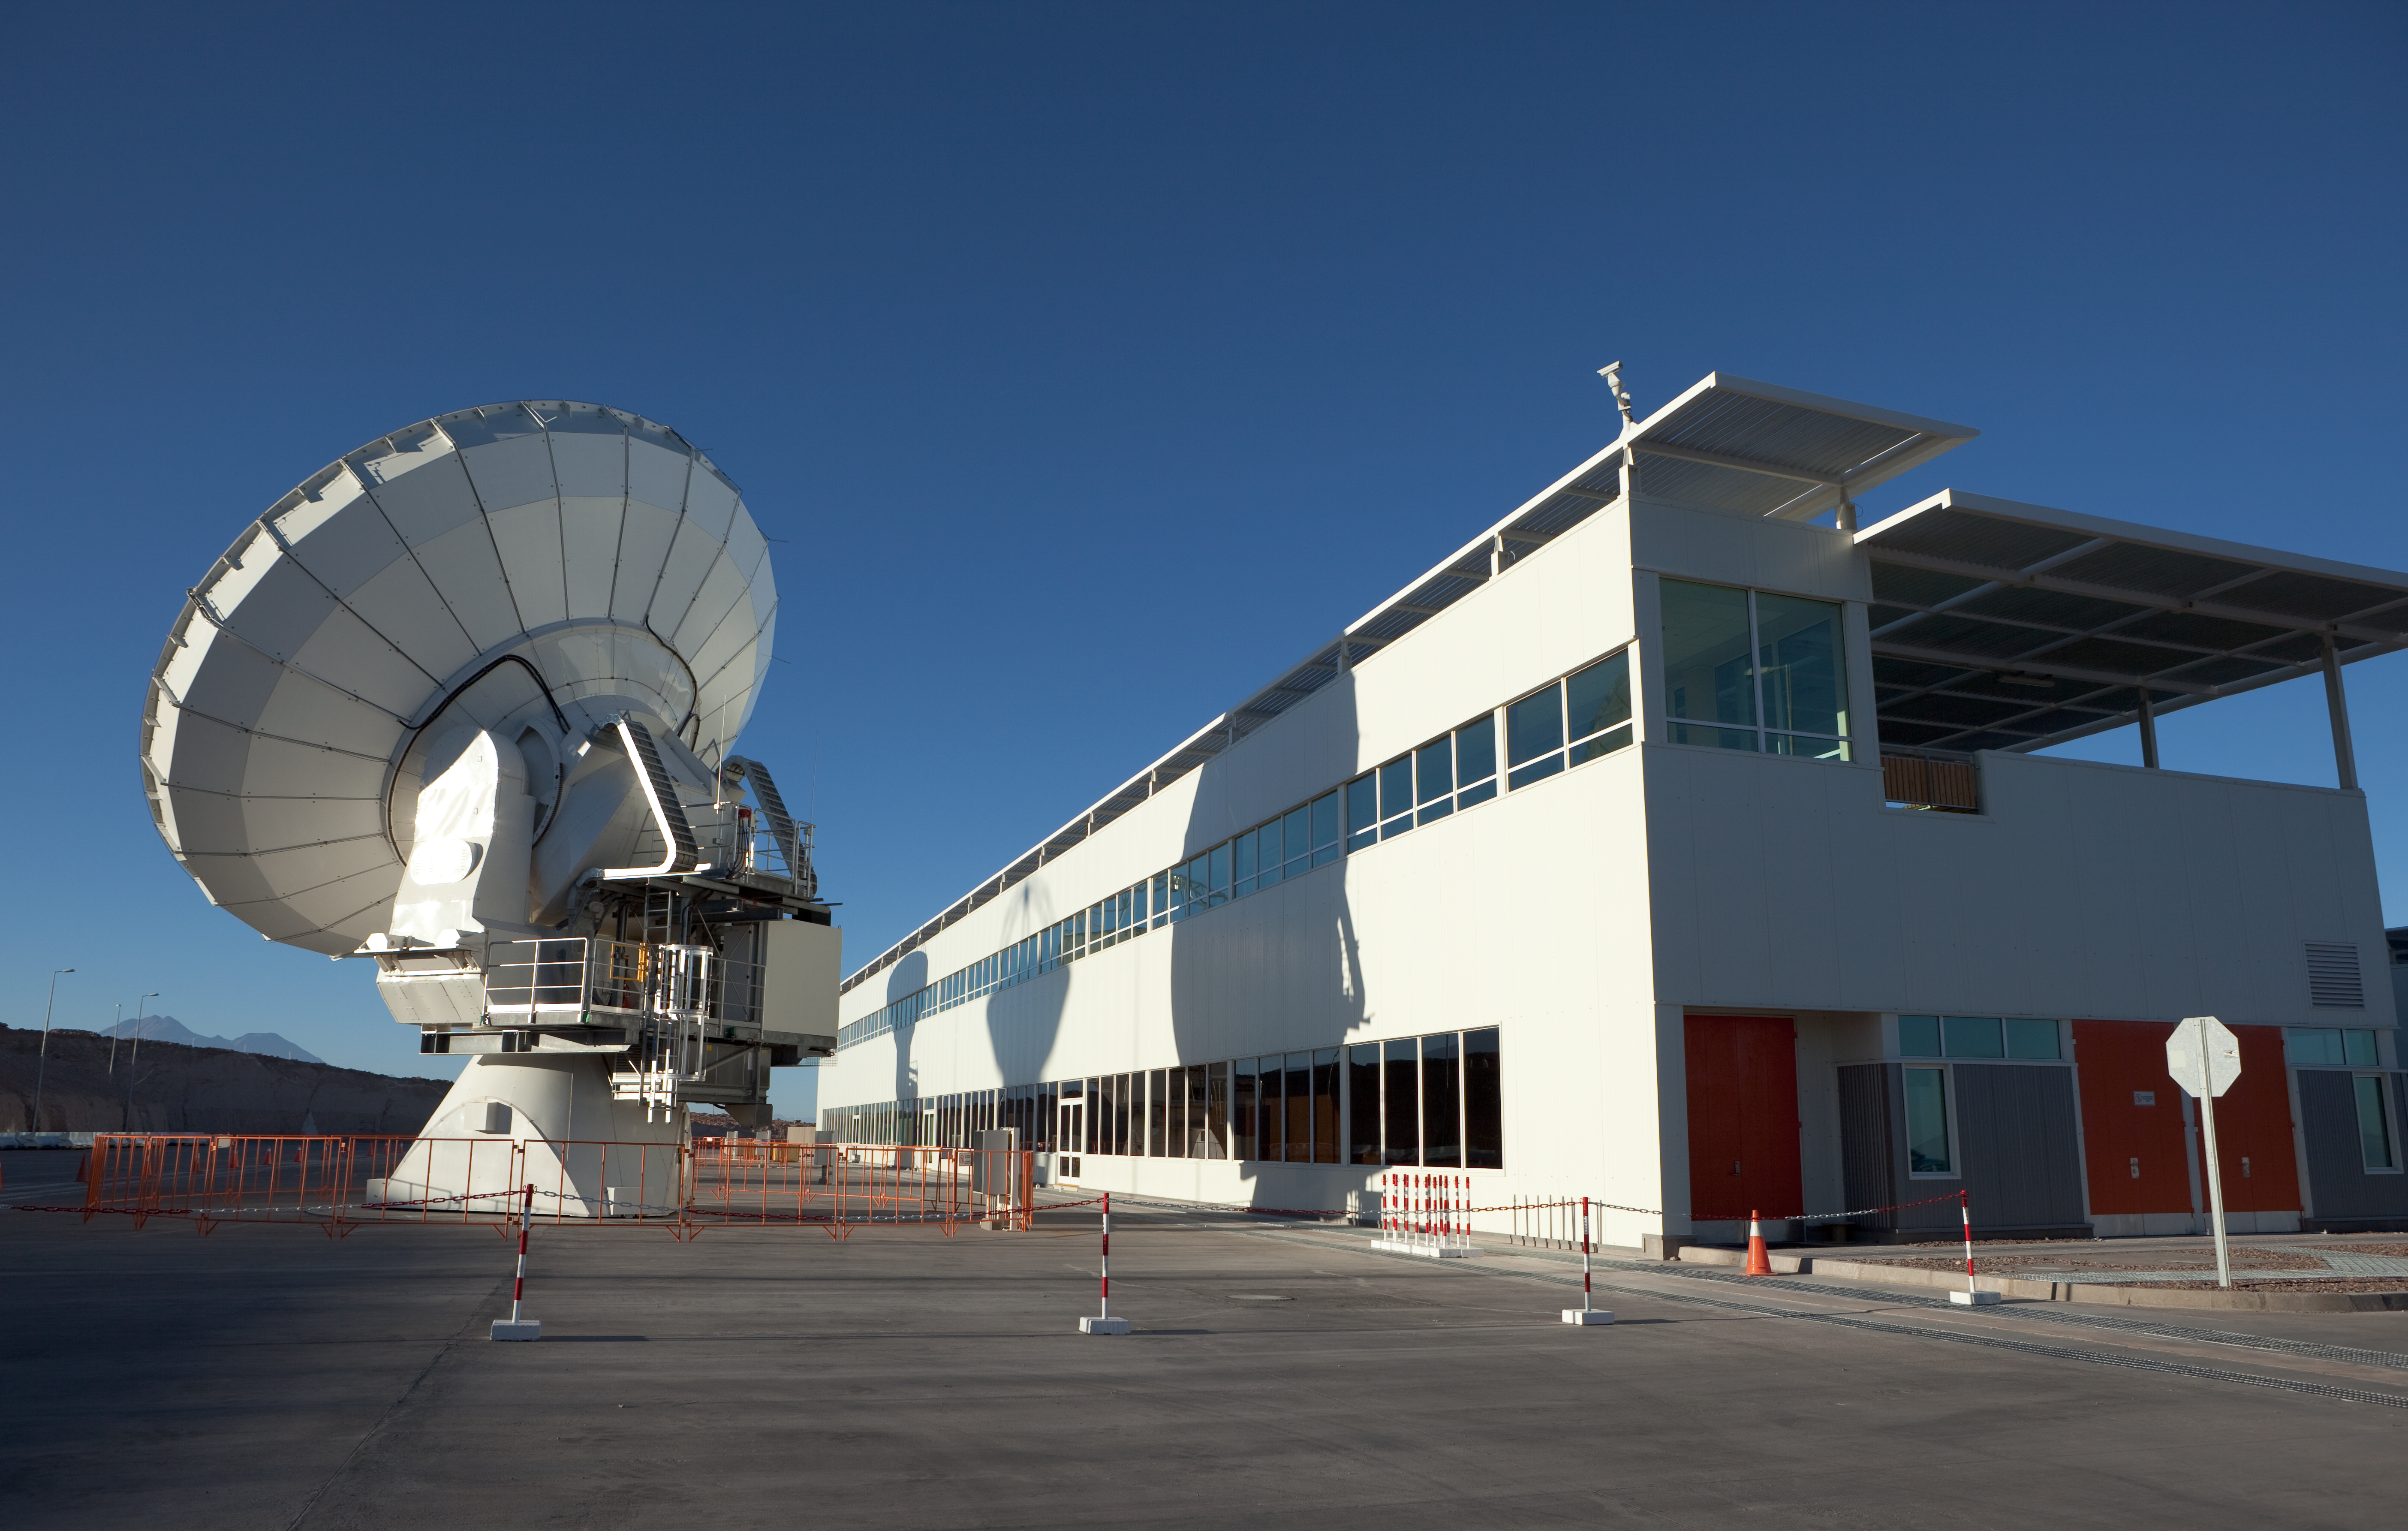

ALMA atennas and OSF

The Operational Support Facility building and two American ALMA antennas in the early morning light before sunrise. Image taken in March 2009.

Credit: ALMA (ESO/NAOJ/NRAO)